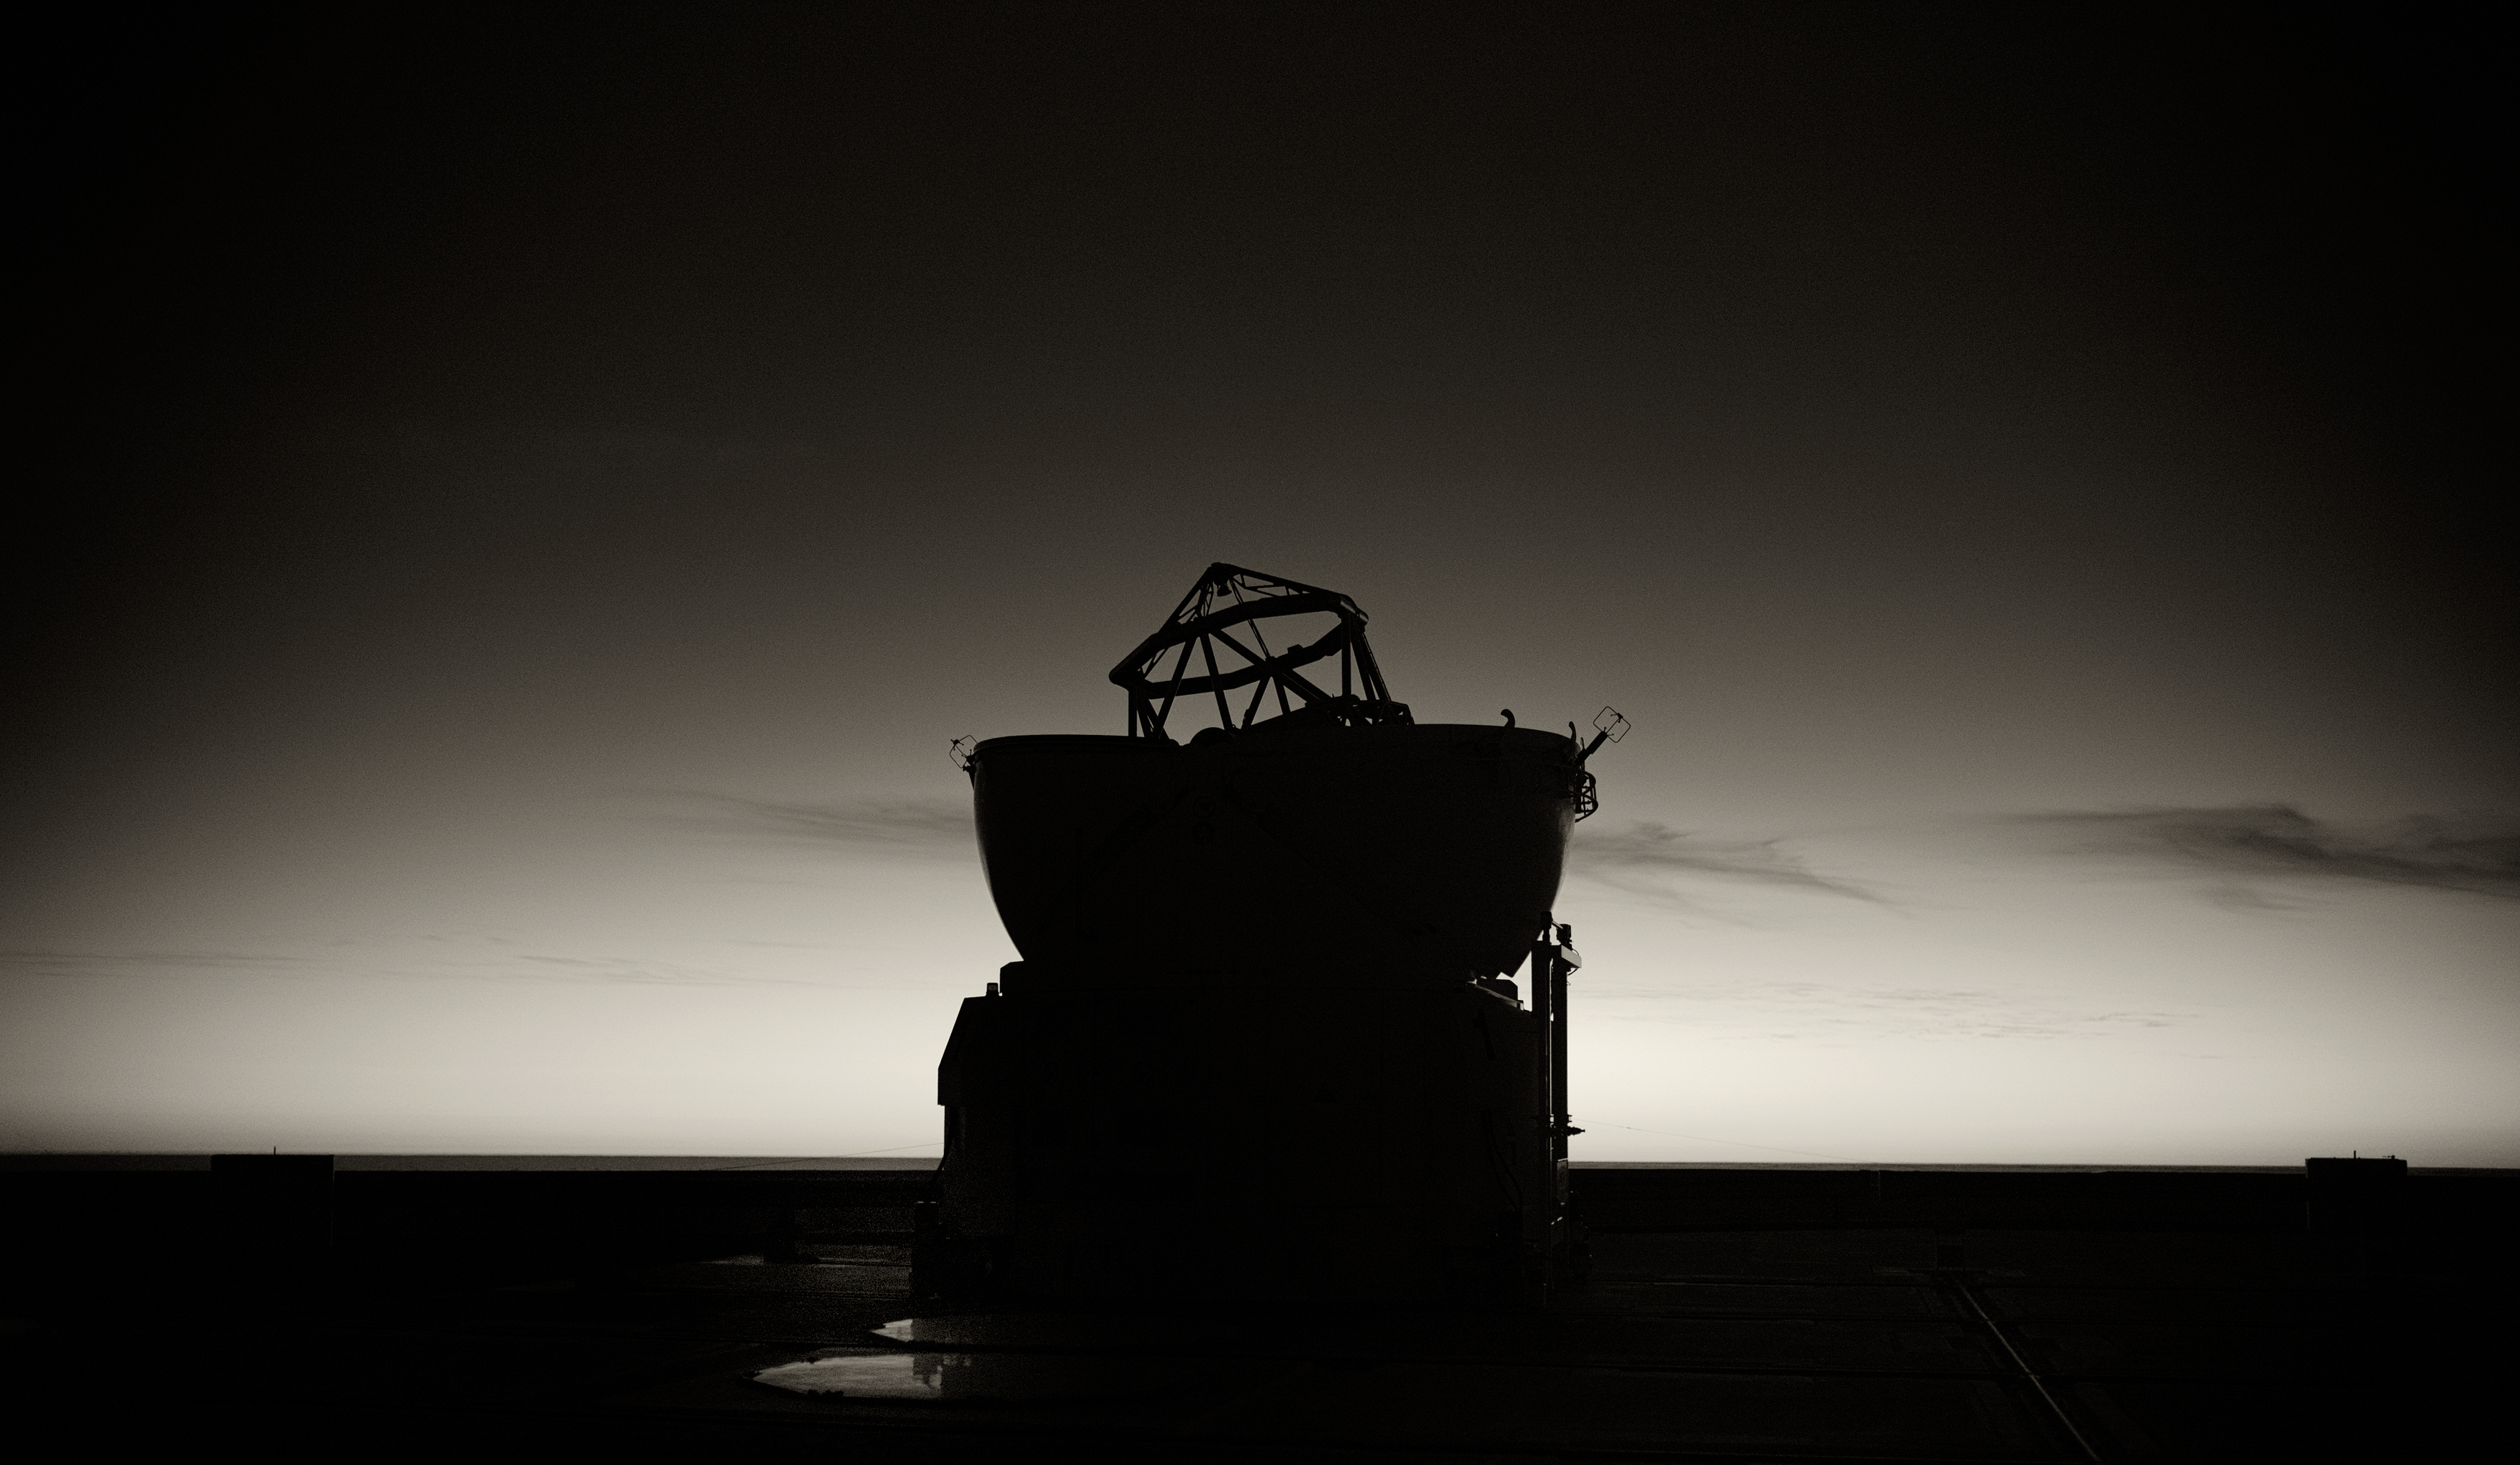

Silhouette of VLT Auxiliary Telescope

This stunning silhouette of a Very Large Telescope (VLT) Auxiliary Telescope at Cerro Paranal Observatory in the Atacama Desert of northern Chile was taken by Stefan Seip, one of the ESO Photo Ambassadors.

Credit: ESO/S. Seip